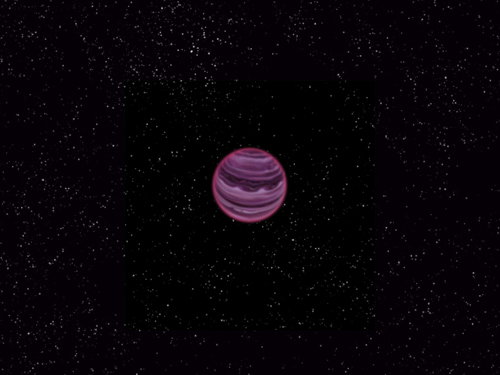

Artist rendition of PSO J318.5-22

Artist rendition of PSO J318.5-22.

Credit: MPIA/V Ch. Quetz